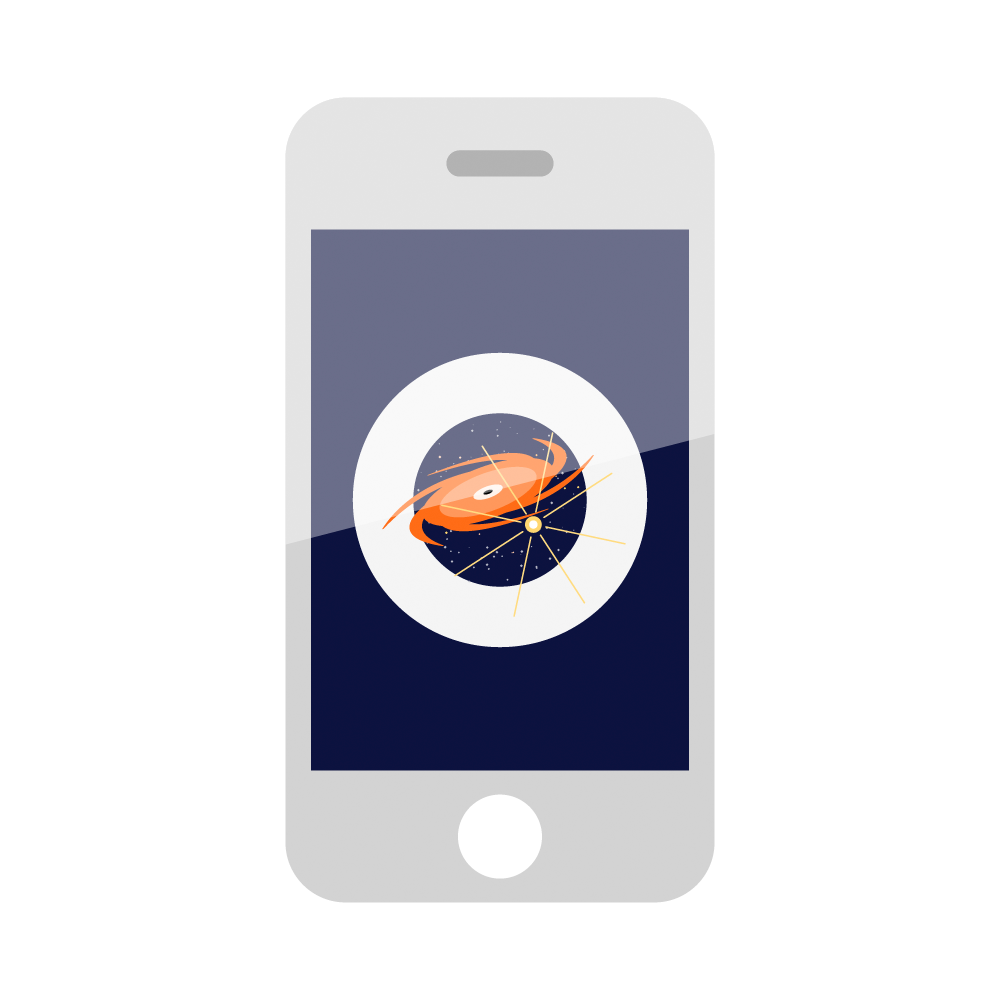

Rubin Mobile Phone Icon

Icon of a mobile phone.

Credit: RubinObs/NOIRLab/SLAC/NSF/DOE/AURA